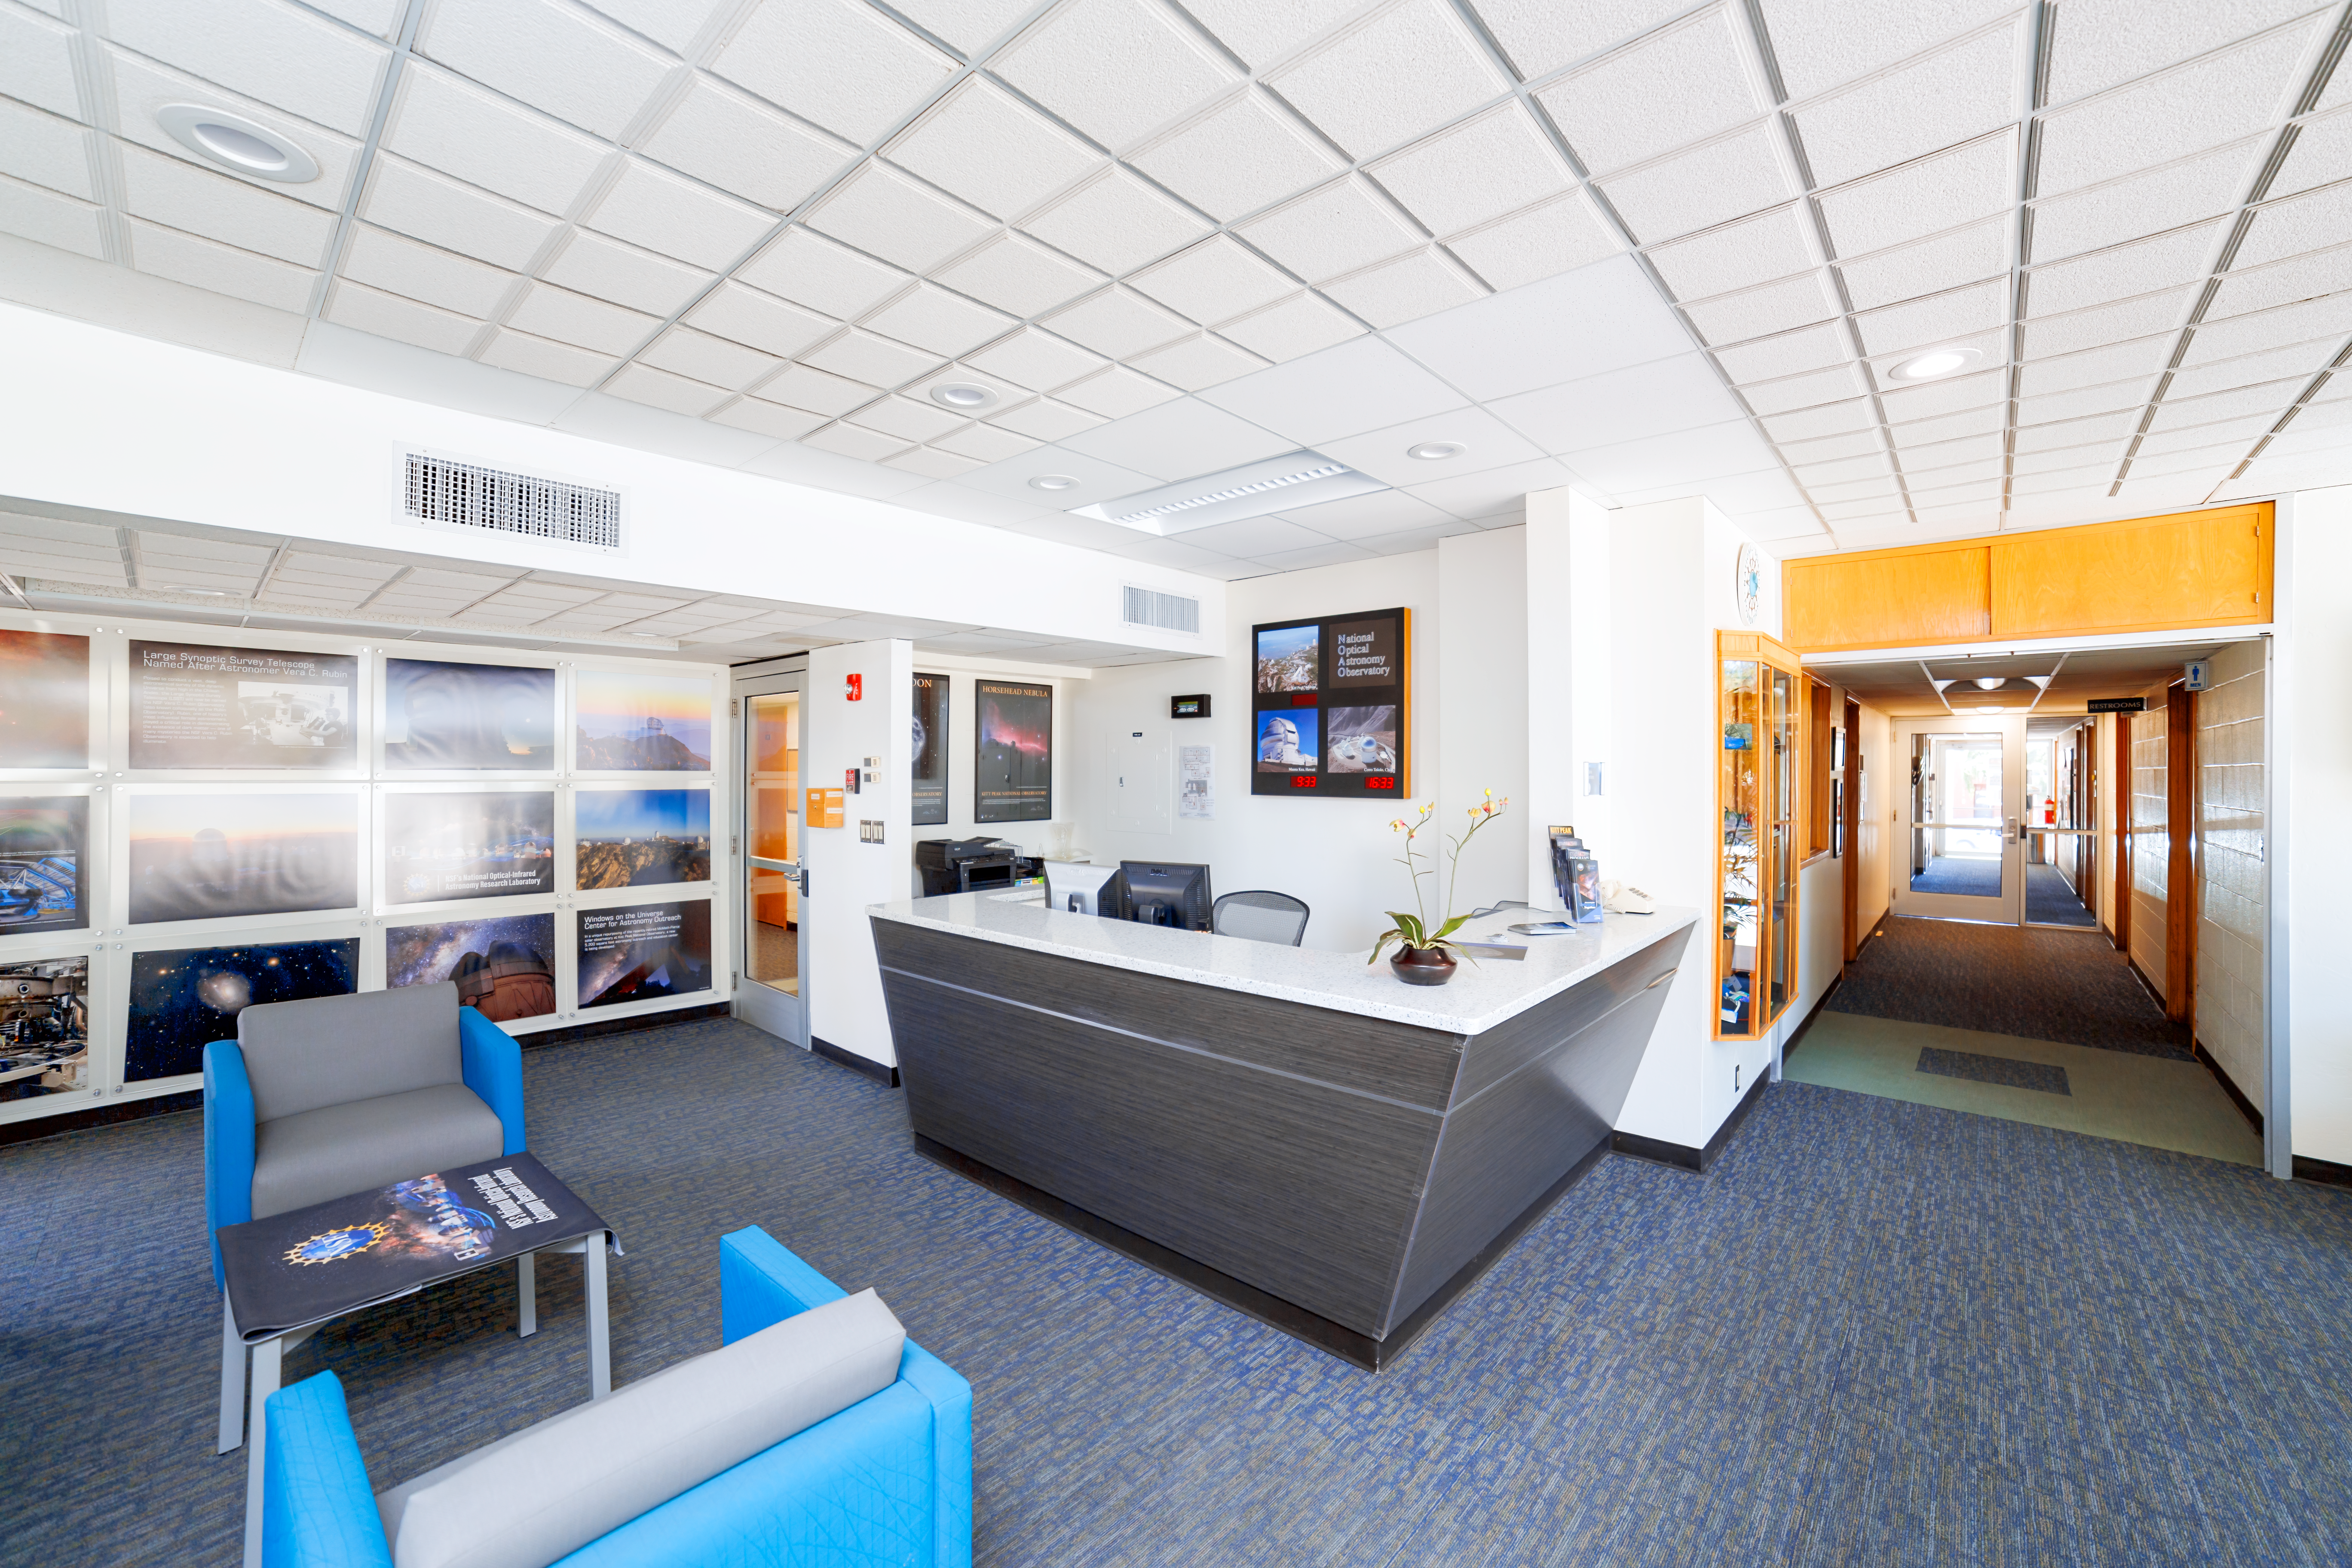

NOIRLab HQ Front Desk

The front desk at NOIRLab Headquarters in Tucson, Arizona.

( Formerly known as NOAO. )

Credit: NOIRLab/NSF/AURA/P. Horálek